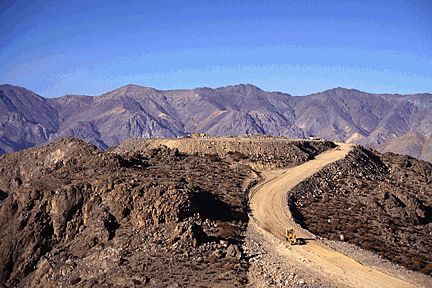

Cerro Pachón Flat-Top1995

A distance view of the summit (note the tractor for scale). April 1995

Credit: International Gemini Observatory